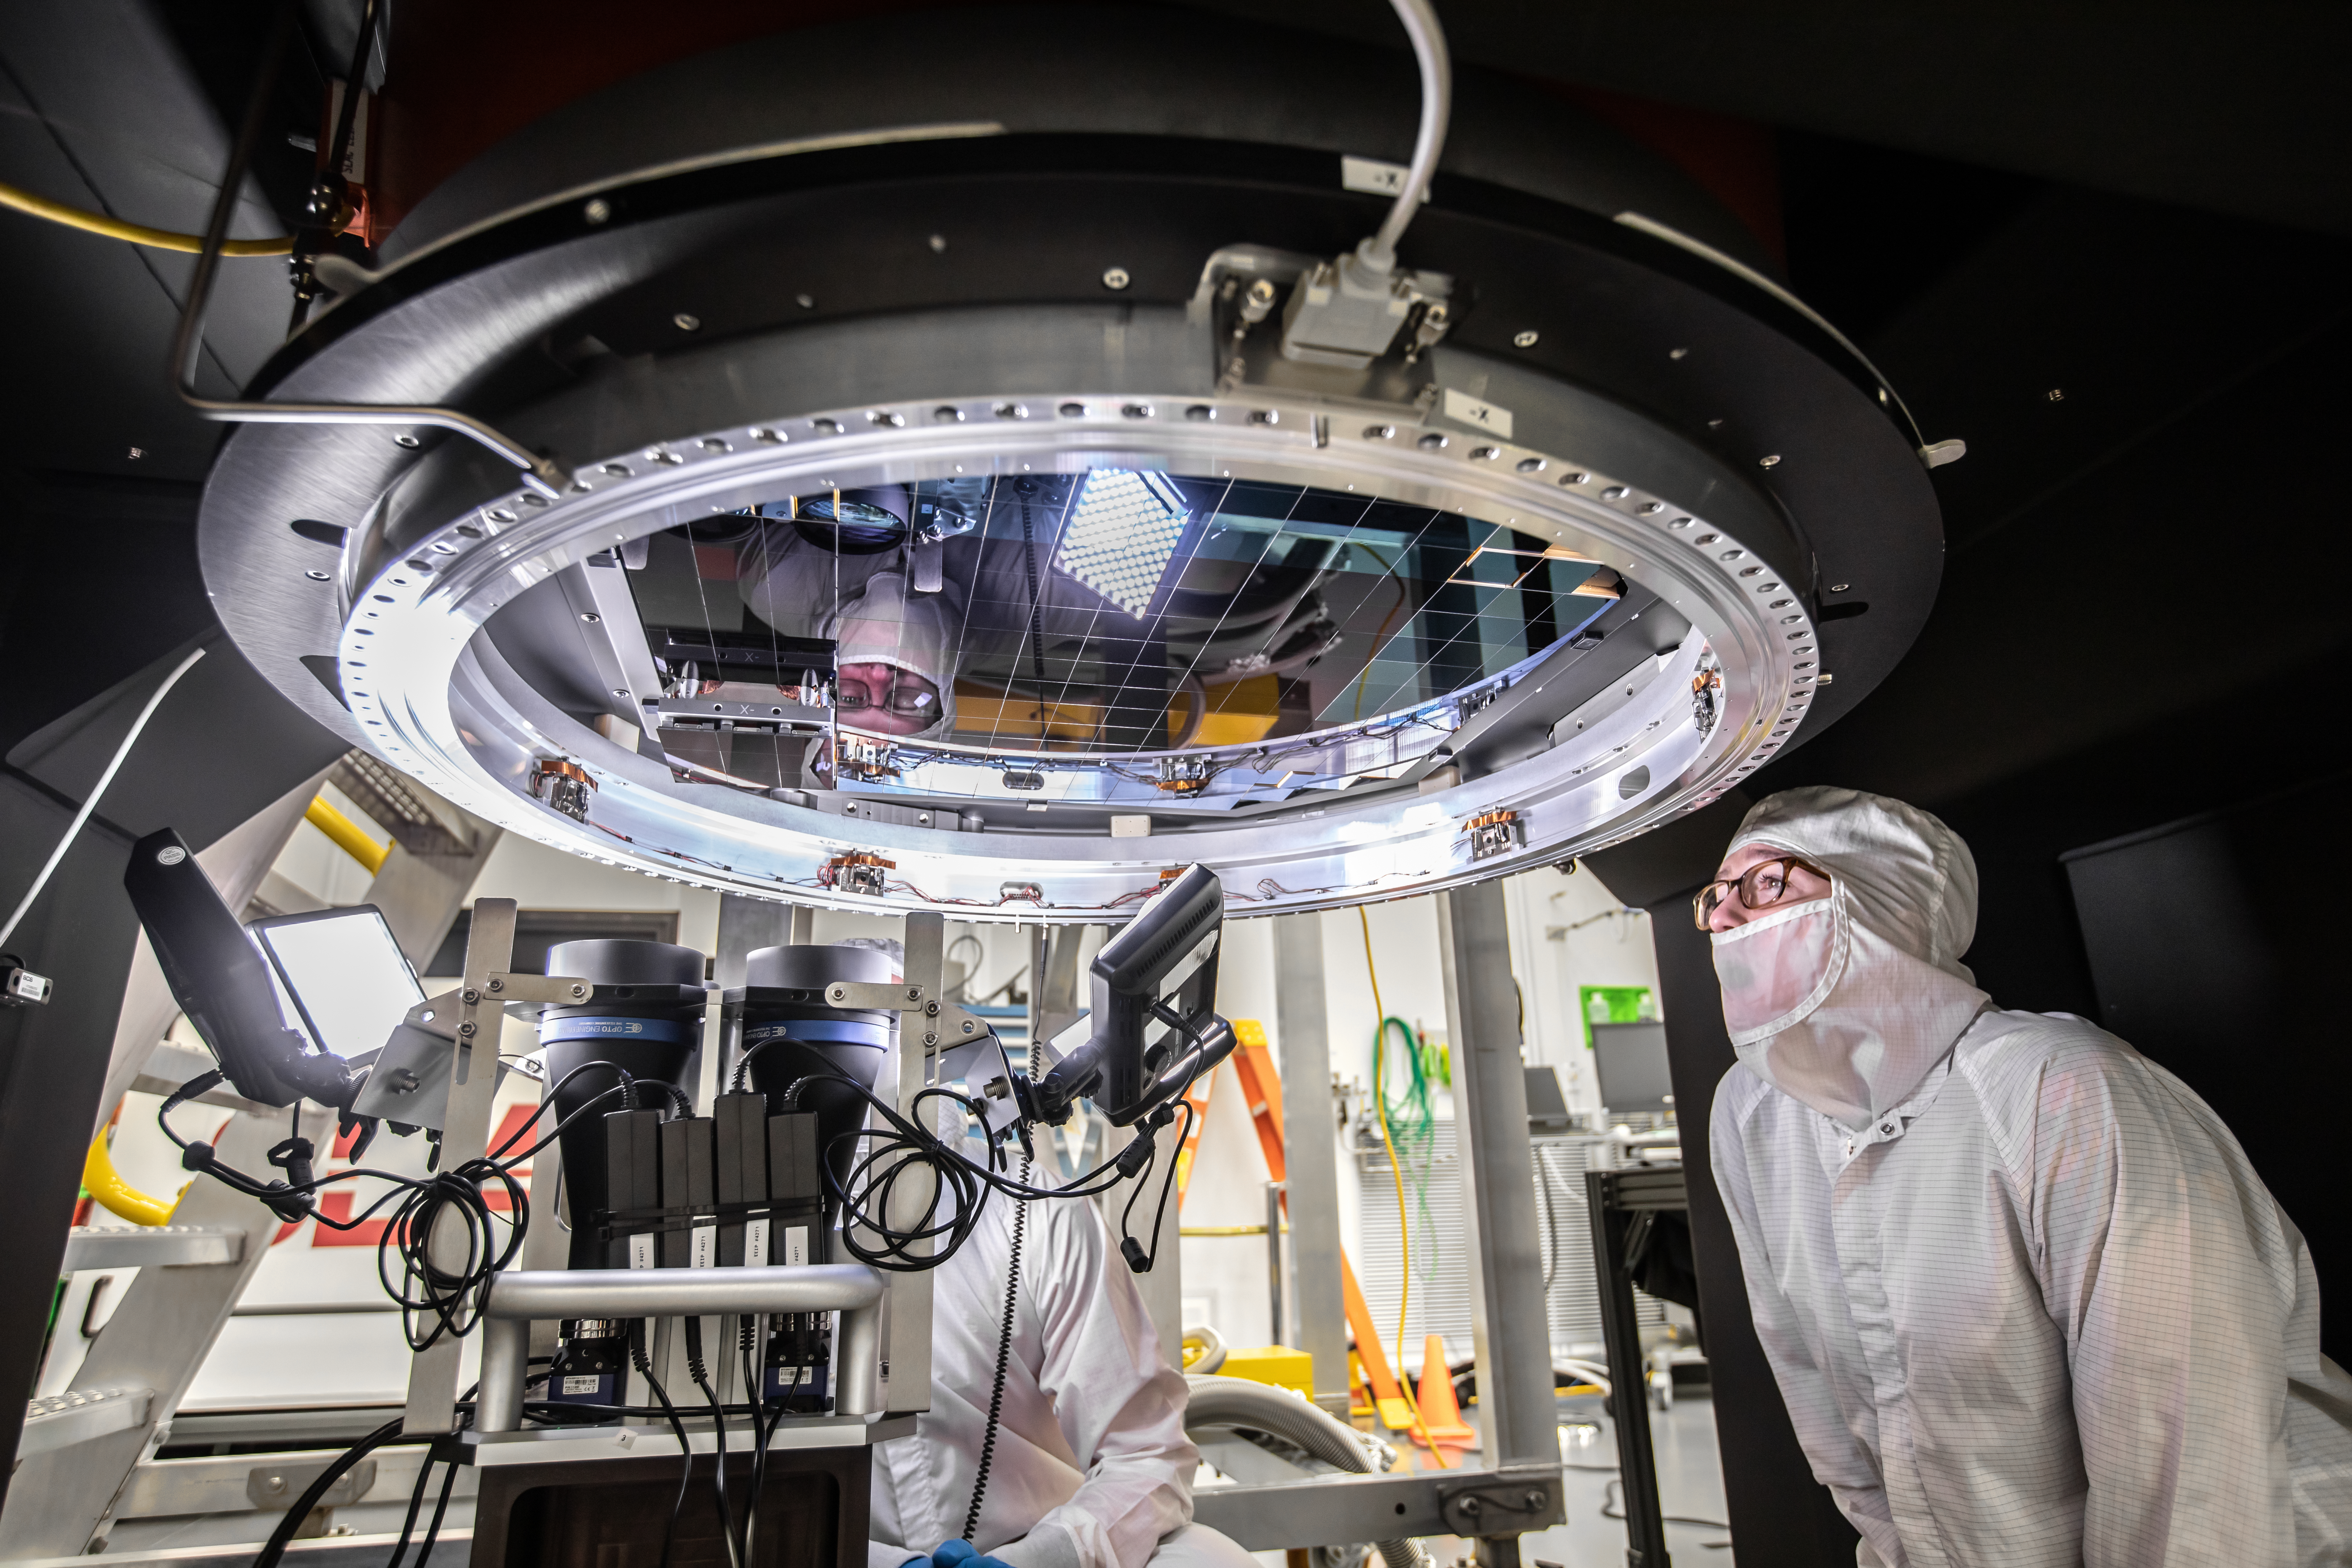

Vera C. Rubin Observatory LSST Camera Focal Plane Build 143

Installing RTM 21 of 21 to complete the 3.2GP array of CCDs.

Credit: Jacqueline Orrell/SLAC National Accelerator Laboratory